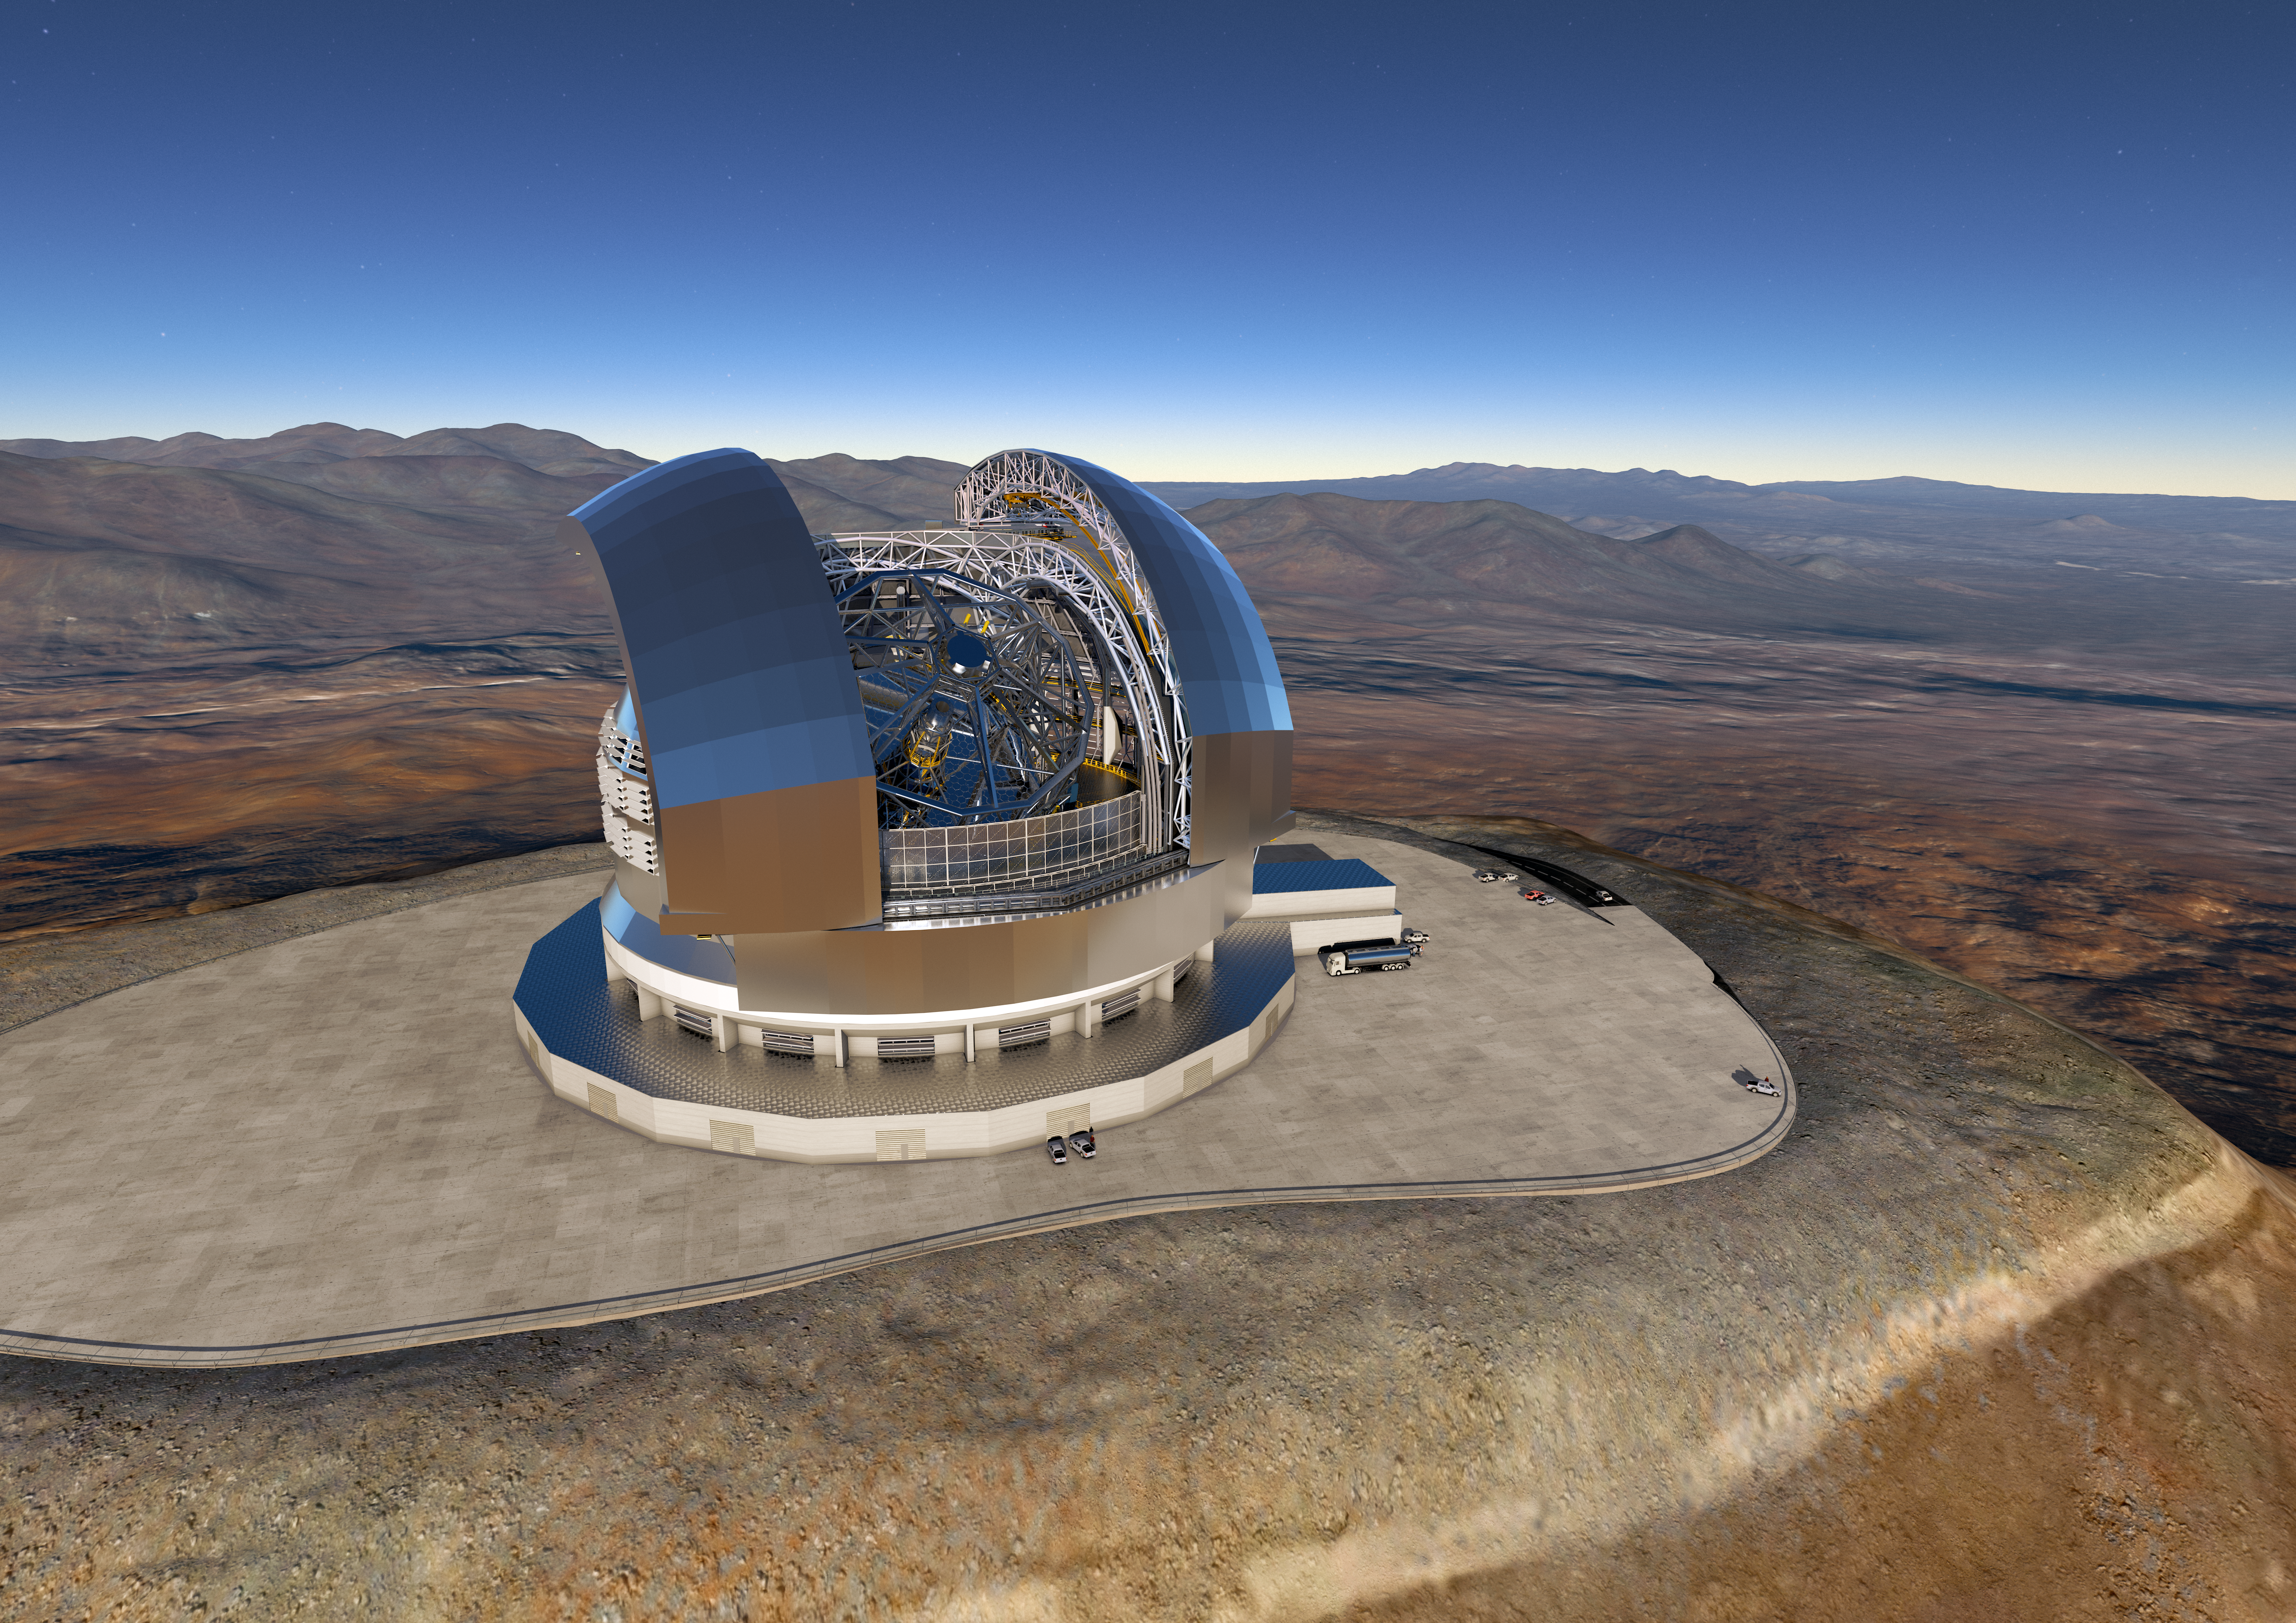

ESO signs largest ever ground-based astronomy contract for the E-ELT dome and telescope structure

At a ceremony in Garching bei München, Germany on 25 May 2016, ESO signed the contract with the ACe Consortium, consisting of Astaldi, Cimolai and the nominated sub-contractor EIE Group for the dome and telescope structure of the European Extremely Large Telescope (E-ELT). This is the largest contract ever awarded by ESO and the largest ever contract in ground-based astronomy. At this occasion the construction design of the E-ELT was unveiled.

This artist’s rendering of the E-ELT is based on the detailed construction design for the telescope.

Credit: ESO/L. Calçada/ACe Consortium